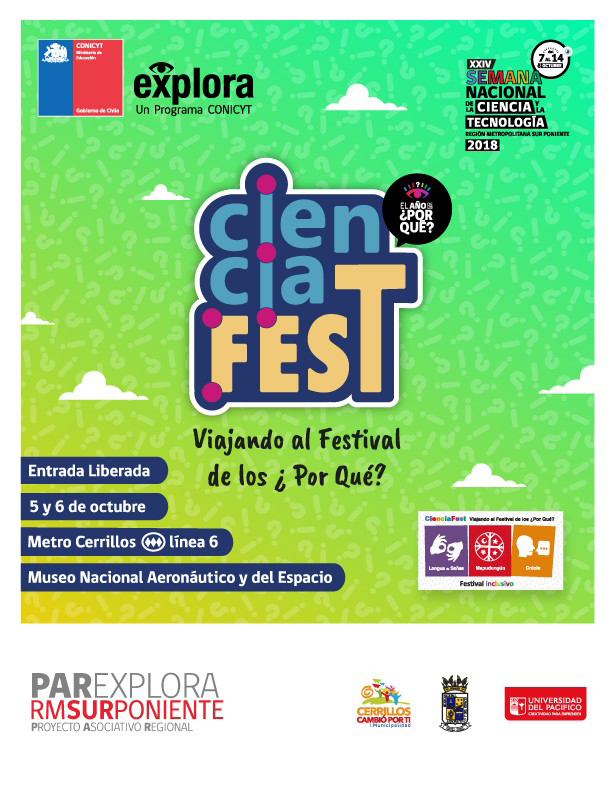

CienciaFEST: Viajando al festival de los ¿Por Qué?

Credit: PAR Sur Oriente Explora Conicyt